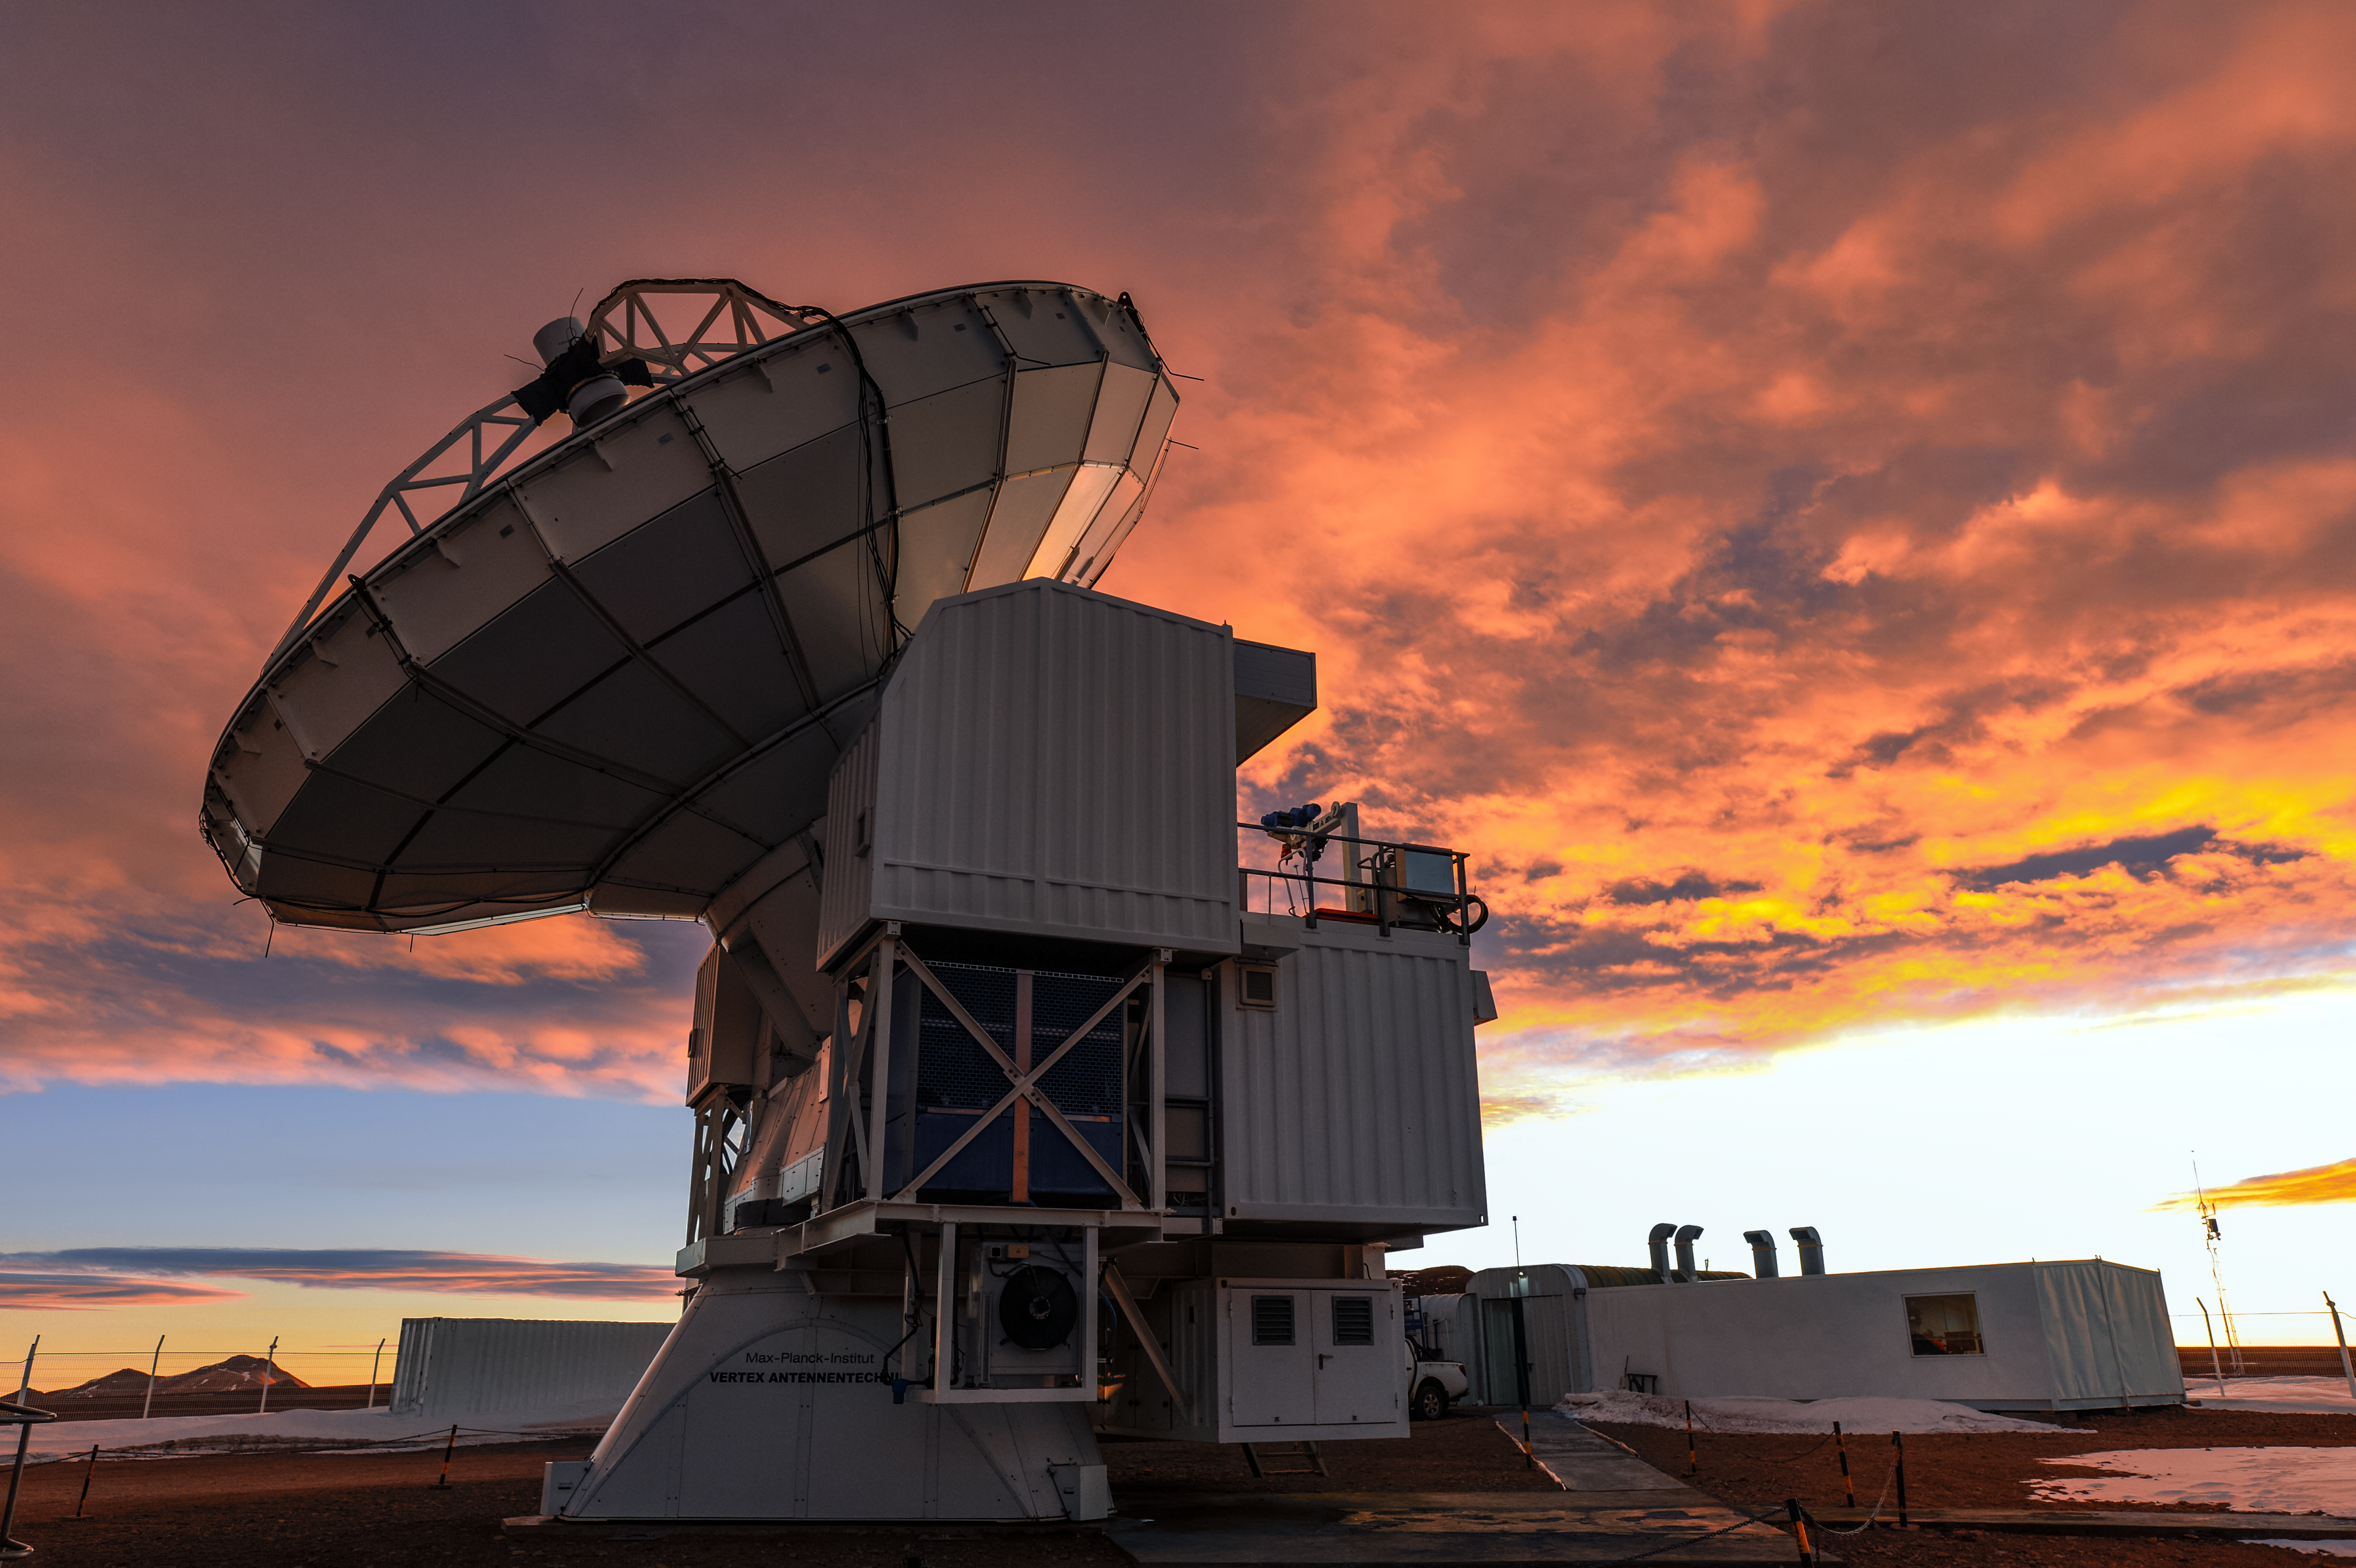

Red skies over APEX

The 12-metre Atacama Pathfinder Experiment (APEX) telescope sits patiently beneath reddened skies. APEX is located high up in the Chilean Atacama Desert, on Chajnantor Plateau, which is also home to the Atacama Large Millimeter/submillimeter Array (ALMA).

Credit: Carlos A. Durán/ESO